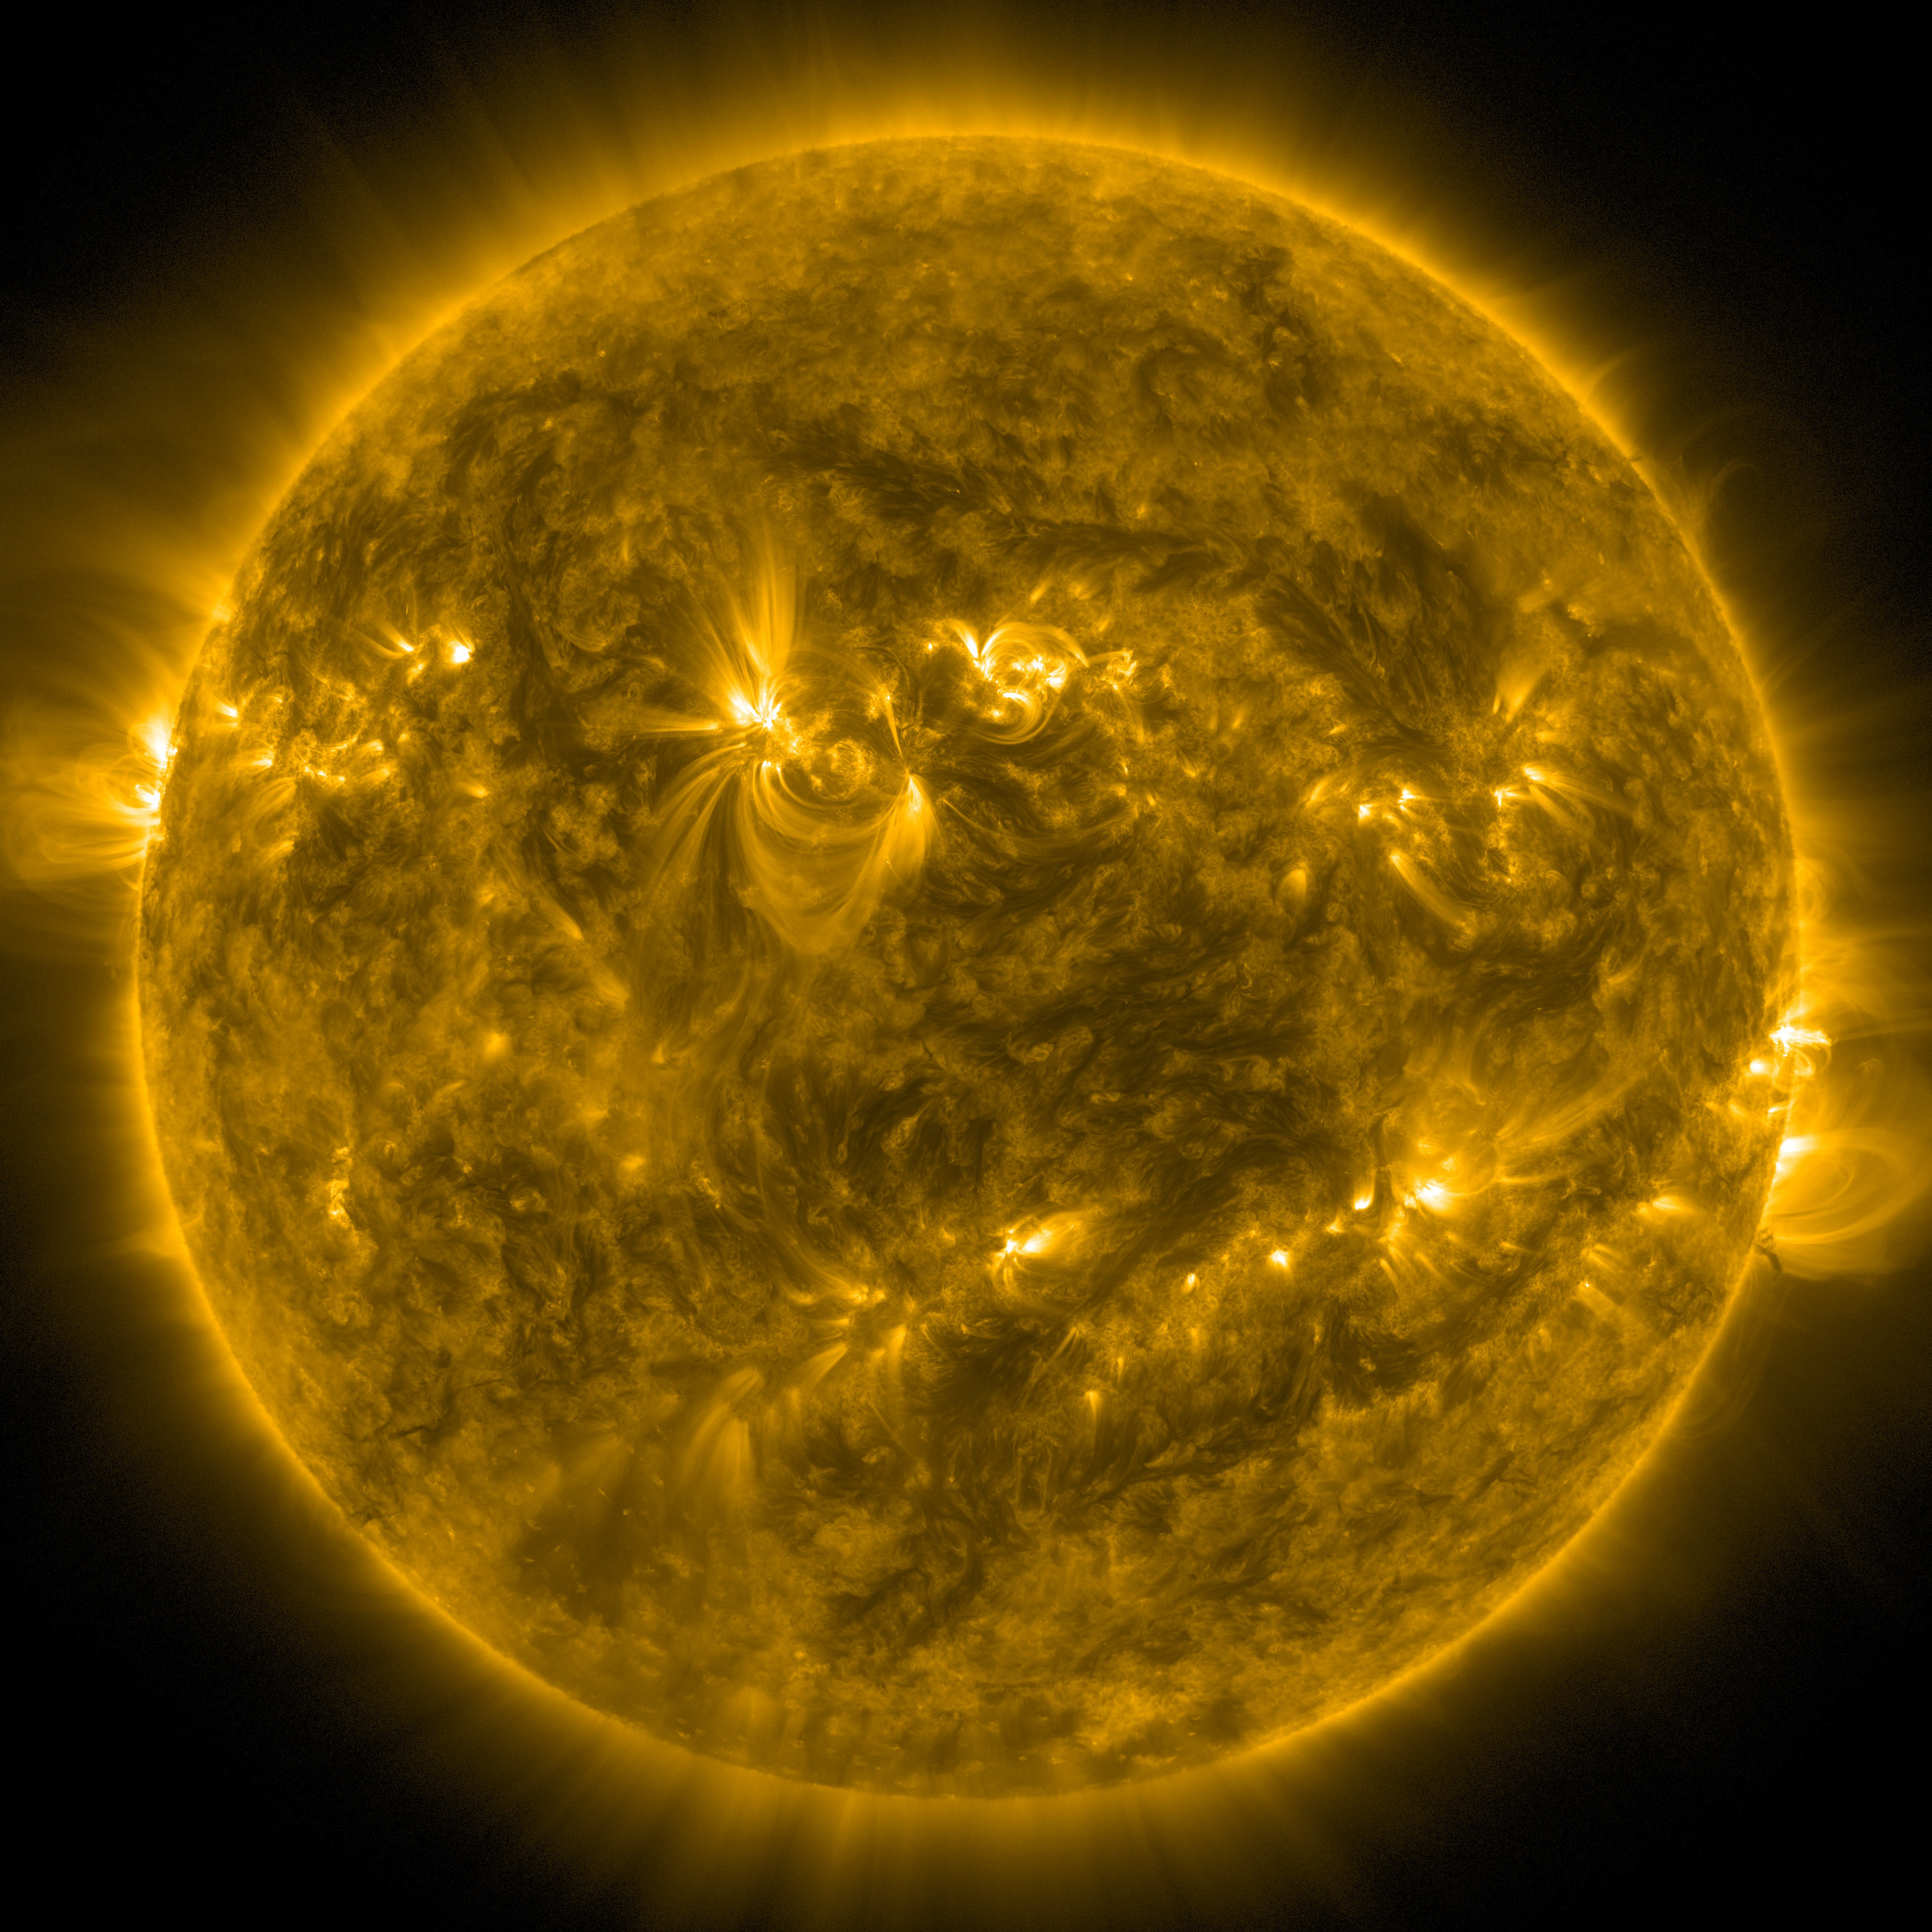

Full disk of the Sun

This image of the full disk of the Sun was taken on December 18, 2015 by the Atmospheric Imaging Assembly instrument (AIA) aboard the Solar Dynamics Observatory. The Atmospheric Imaging Assembly images the solar atmosphere in 10 different wavelengths every 10 seconds, with the goal of linking changes in the surface to interior changes.

Credit: NASA/SDO, ALMA (ESO/NAOJ/NRAO)